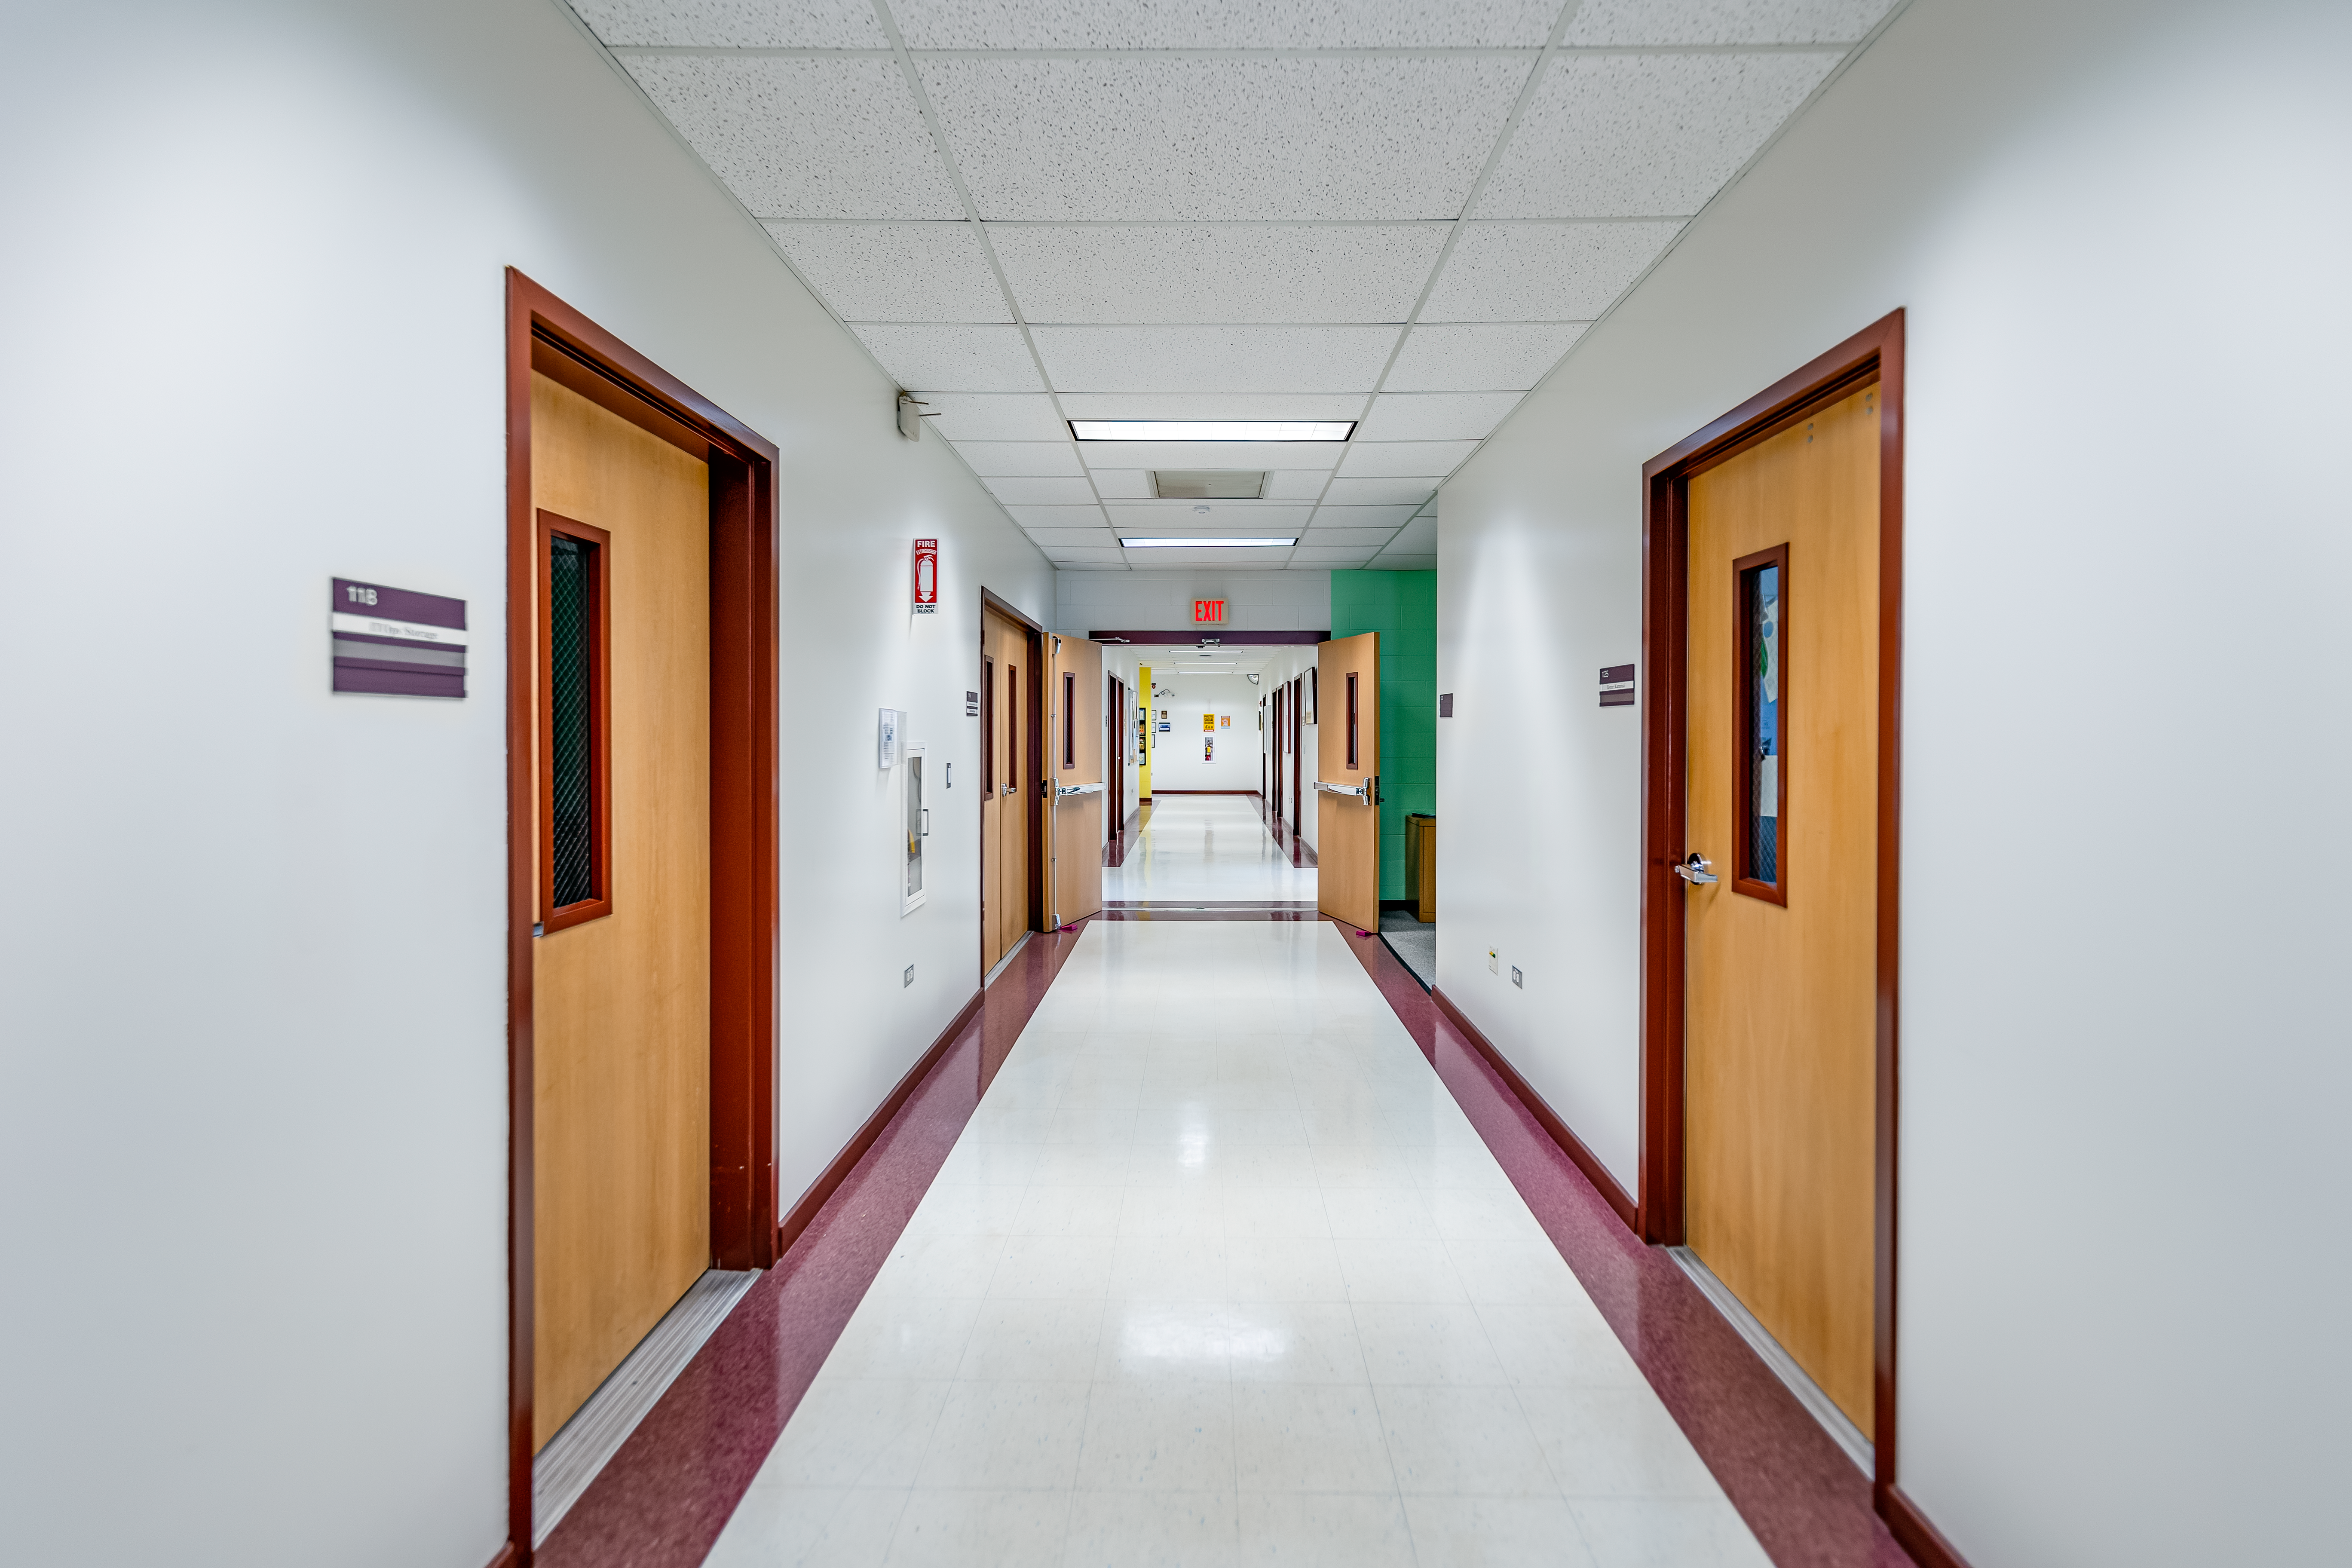

Hallway at Gemini North Hilo Base Facility

A hallway at Gemini North Hilo Base Facility demonstrating vanishing-point perspective.

Credit: International Gemini Observatory/NOIRLab/NSF/AURA/T. Slovinský